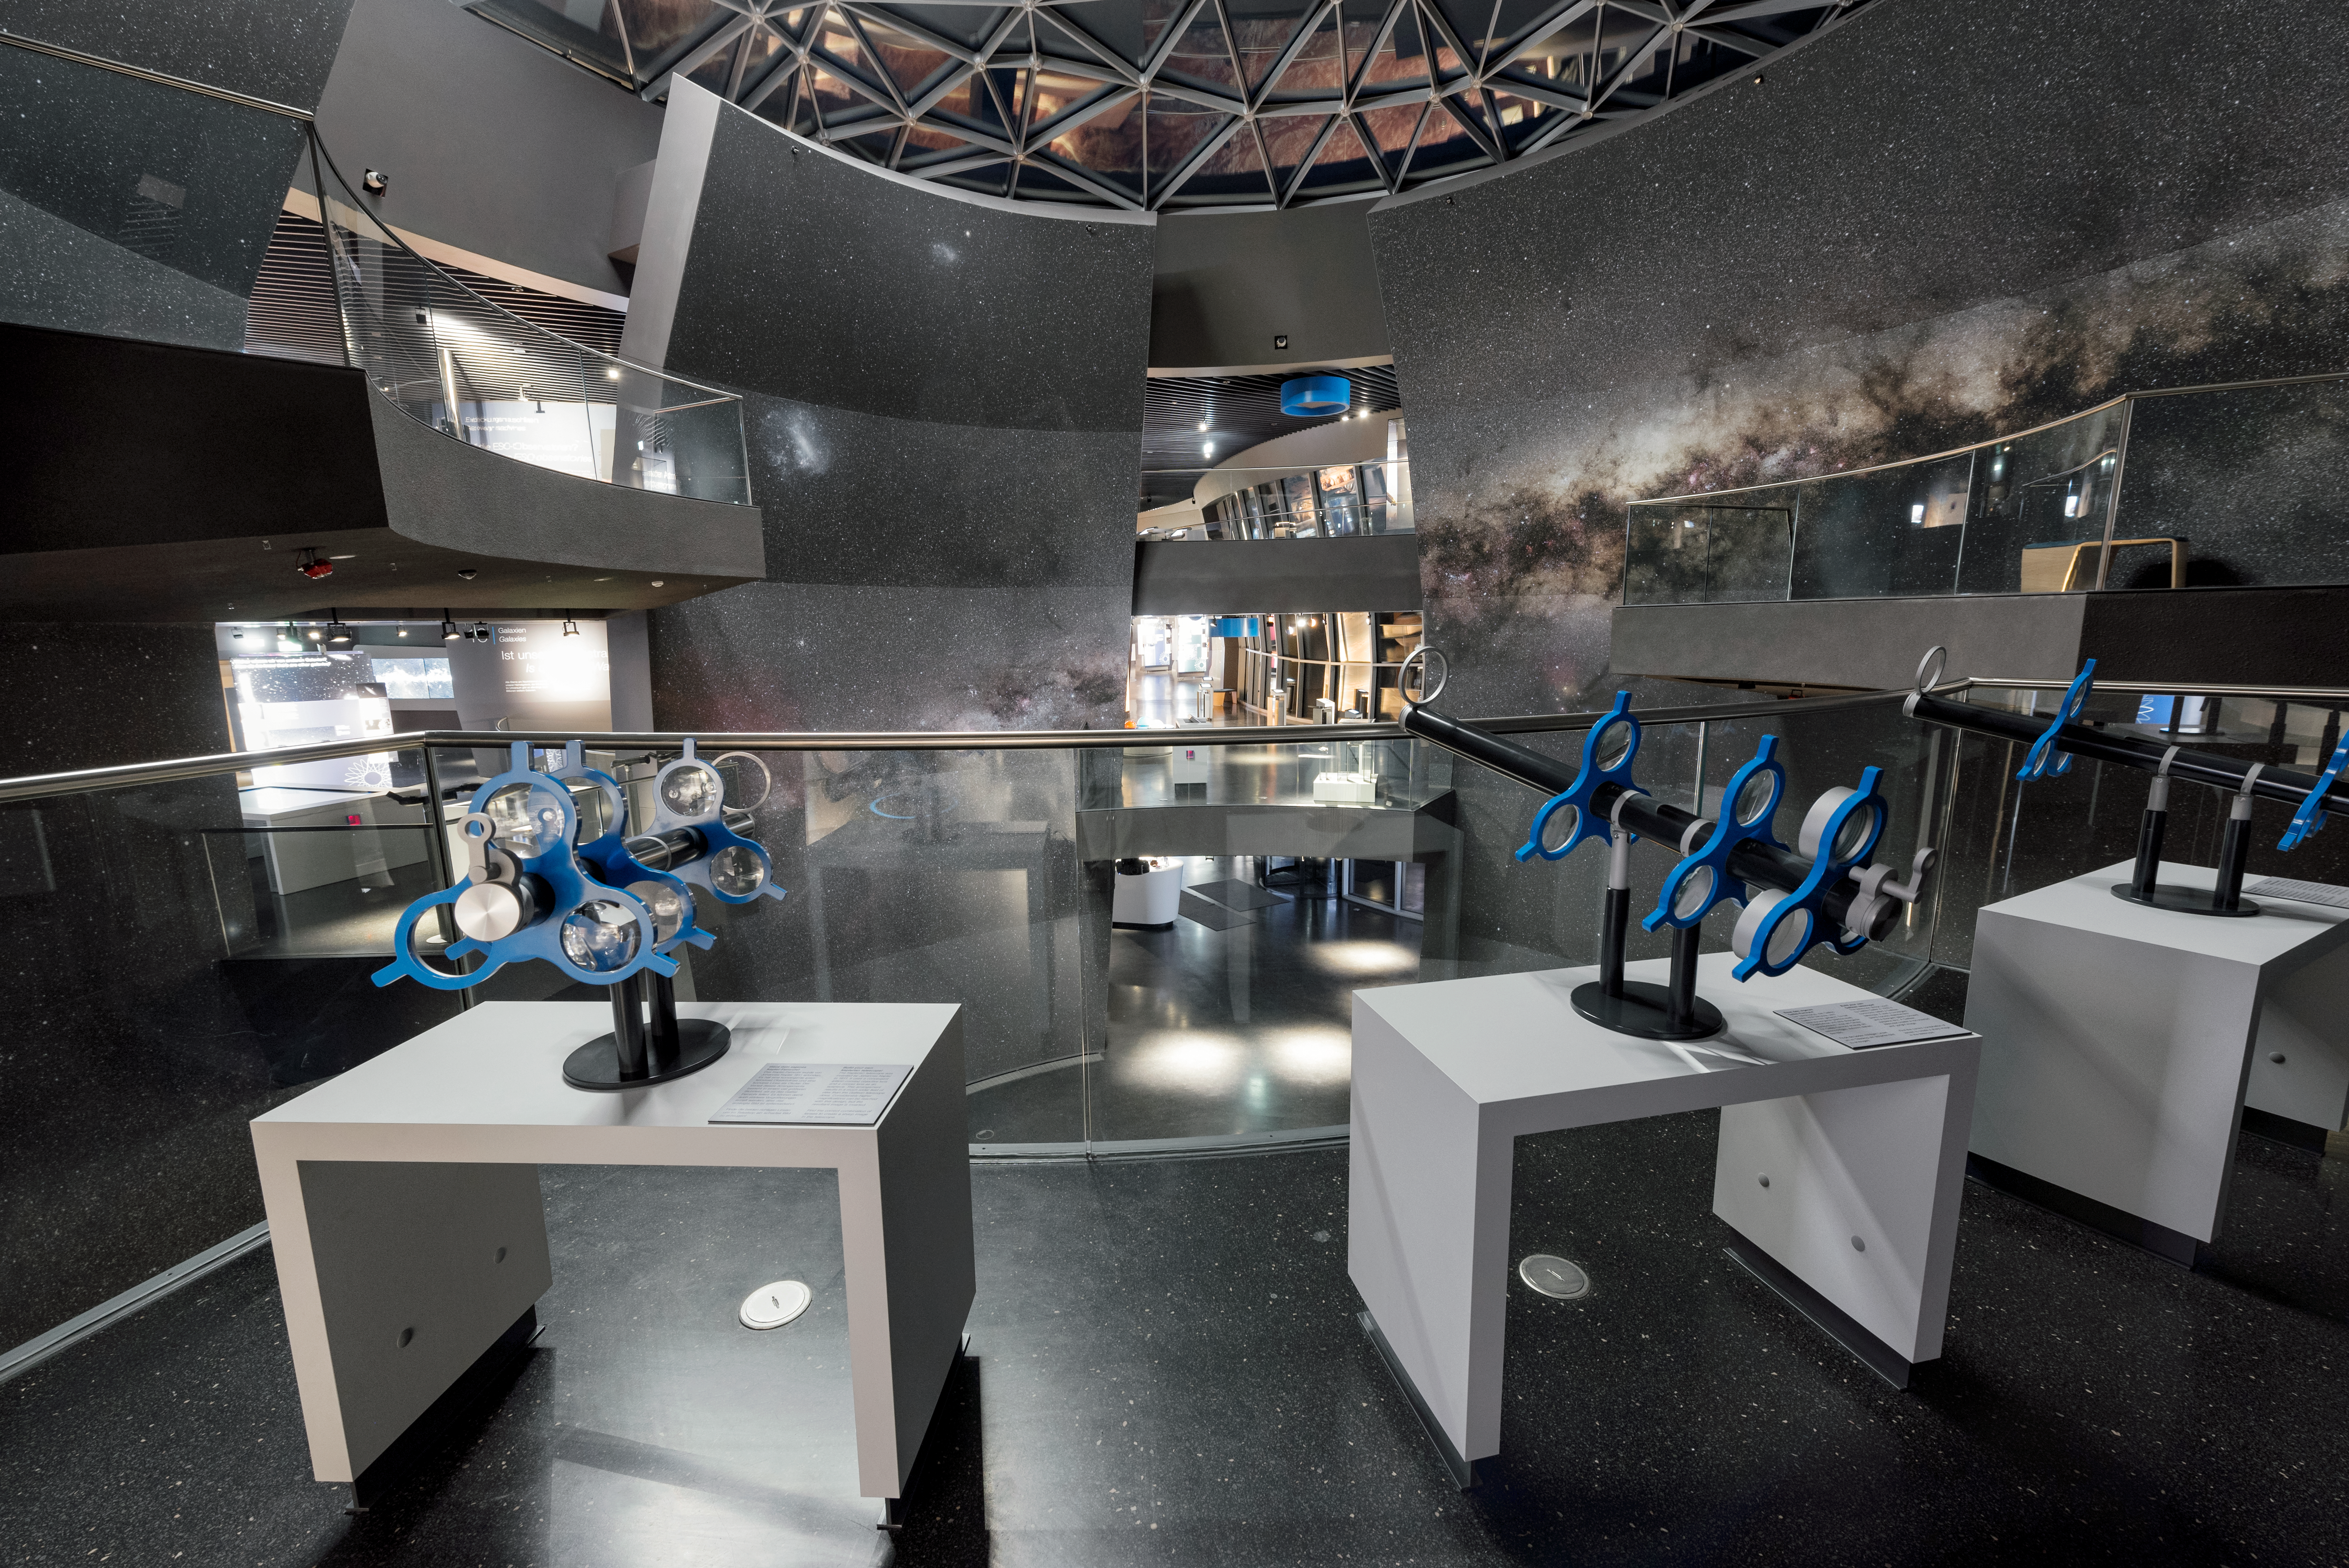

Inside the Supernova

Inside the ESO Supernova Planetarium & Visitor Centre.

The image shows the Void, depicting a 360° view of the Milky Way, and a station of the permanent exhibition The Living Universe.

Credit: ESO/C. Malin